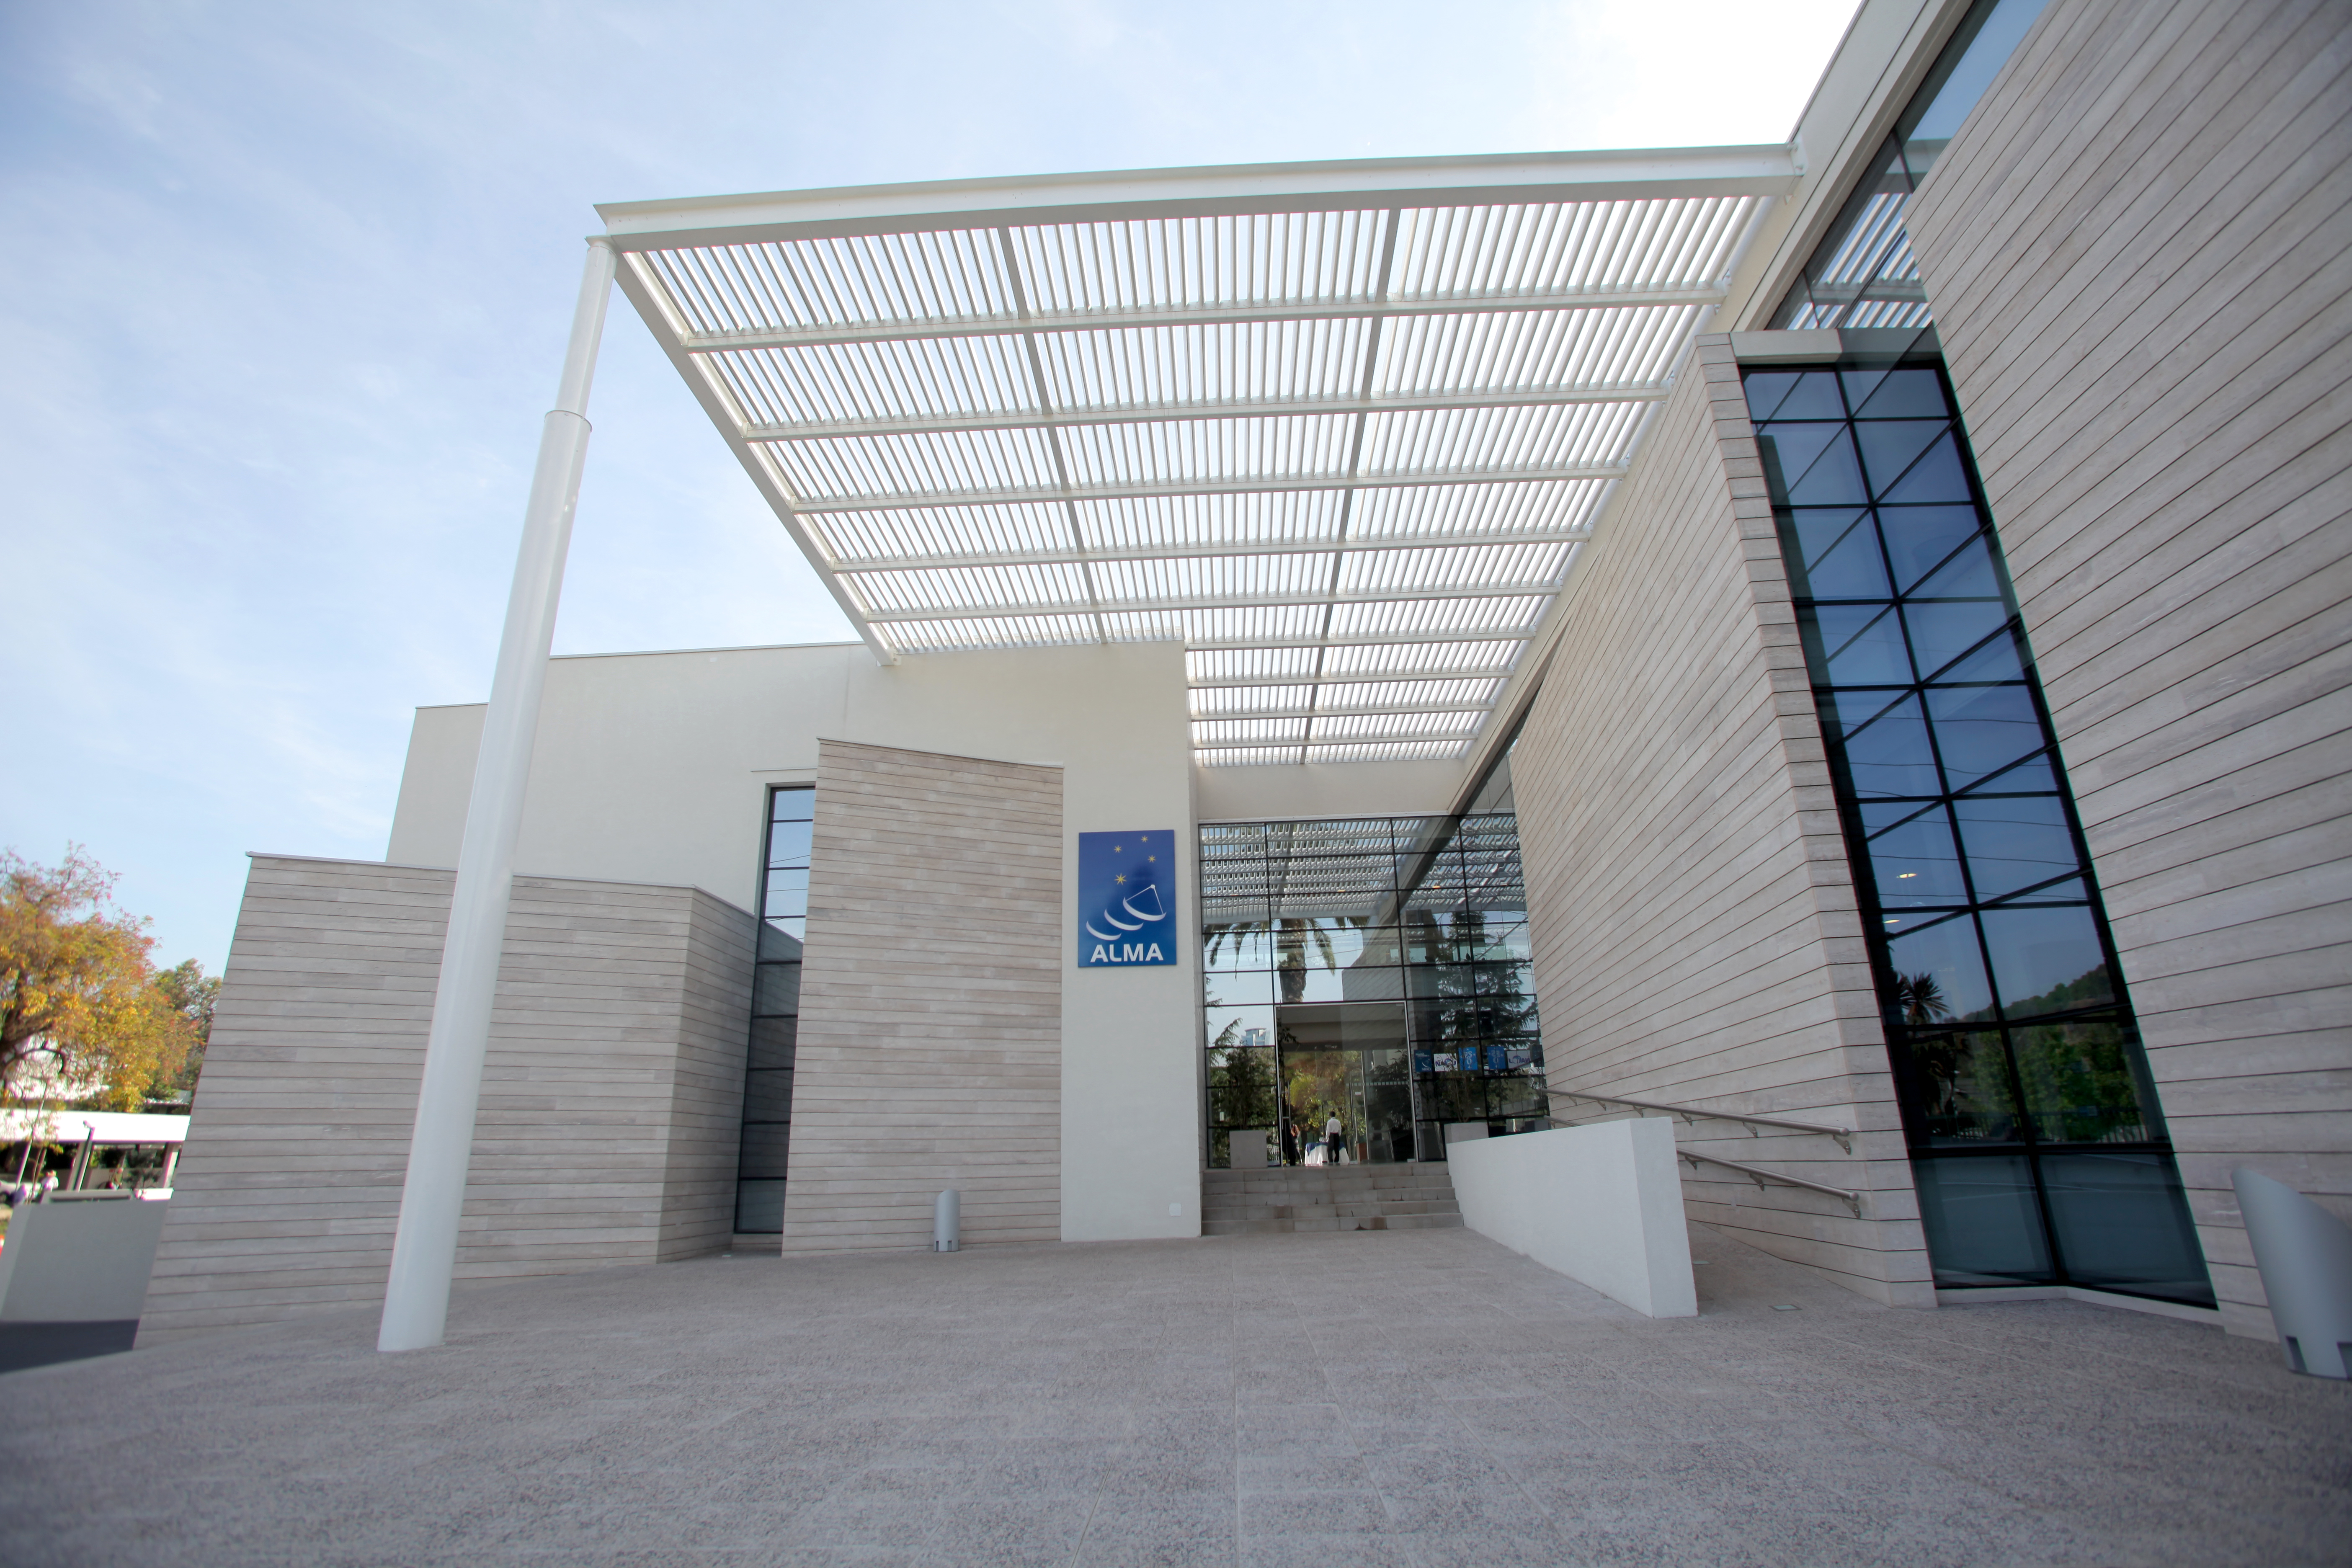

The main entrance to the ALMA

The main entrance to the ALMA headquarters in Santiago, Chile.

Credit: ALMA (ESO/NAOJ/NRAO)